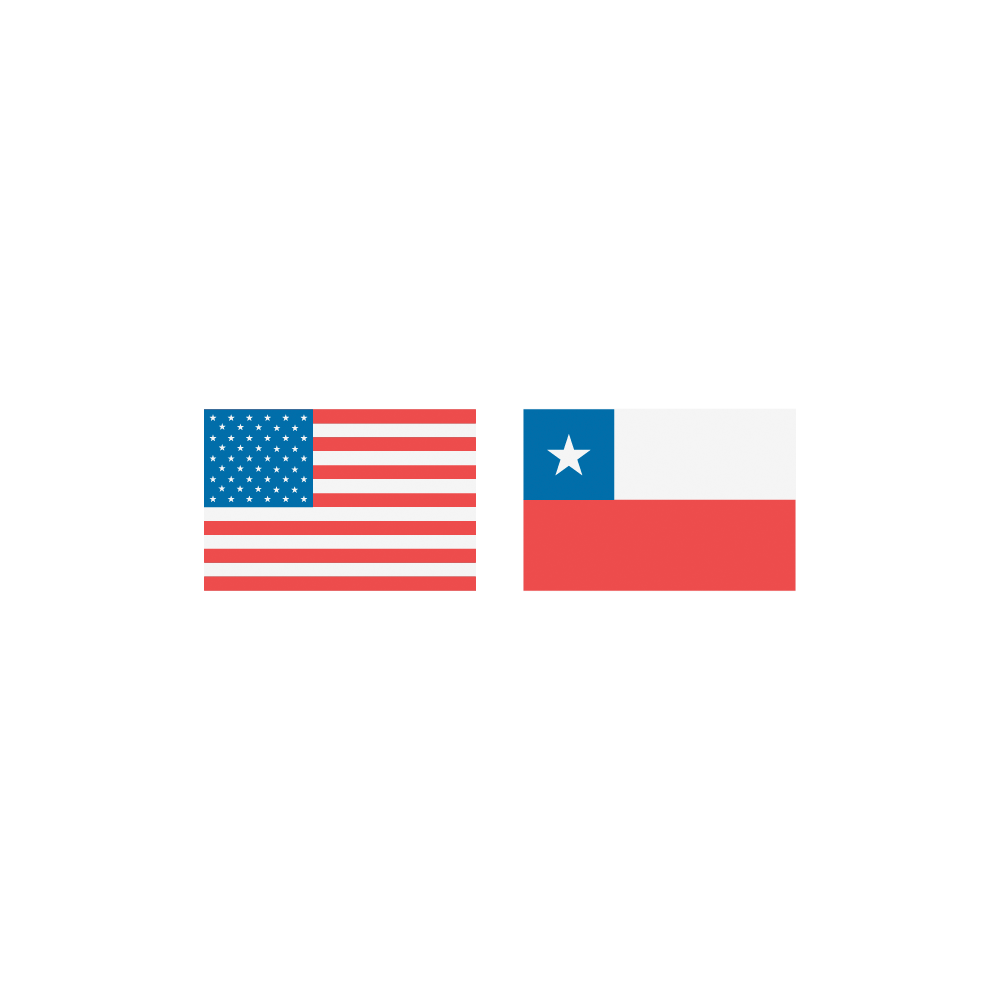

Rubin USA and Chile Flags

USA and Chile flags.

Credit: RubinObs/NOIRLab/SLAC/NSF/DOE/AURA